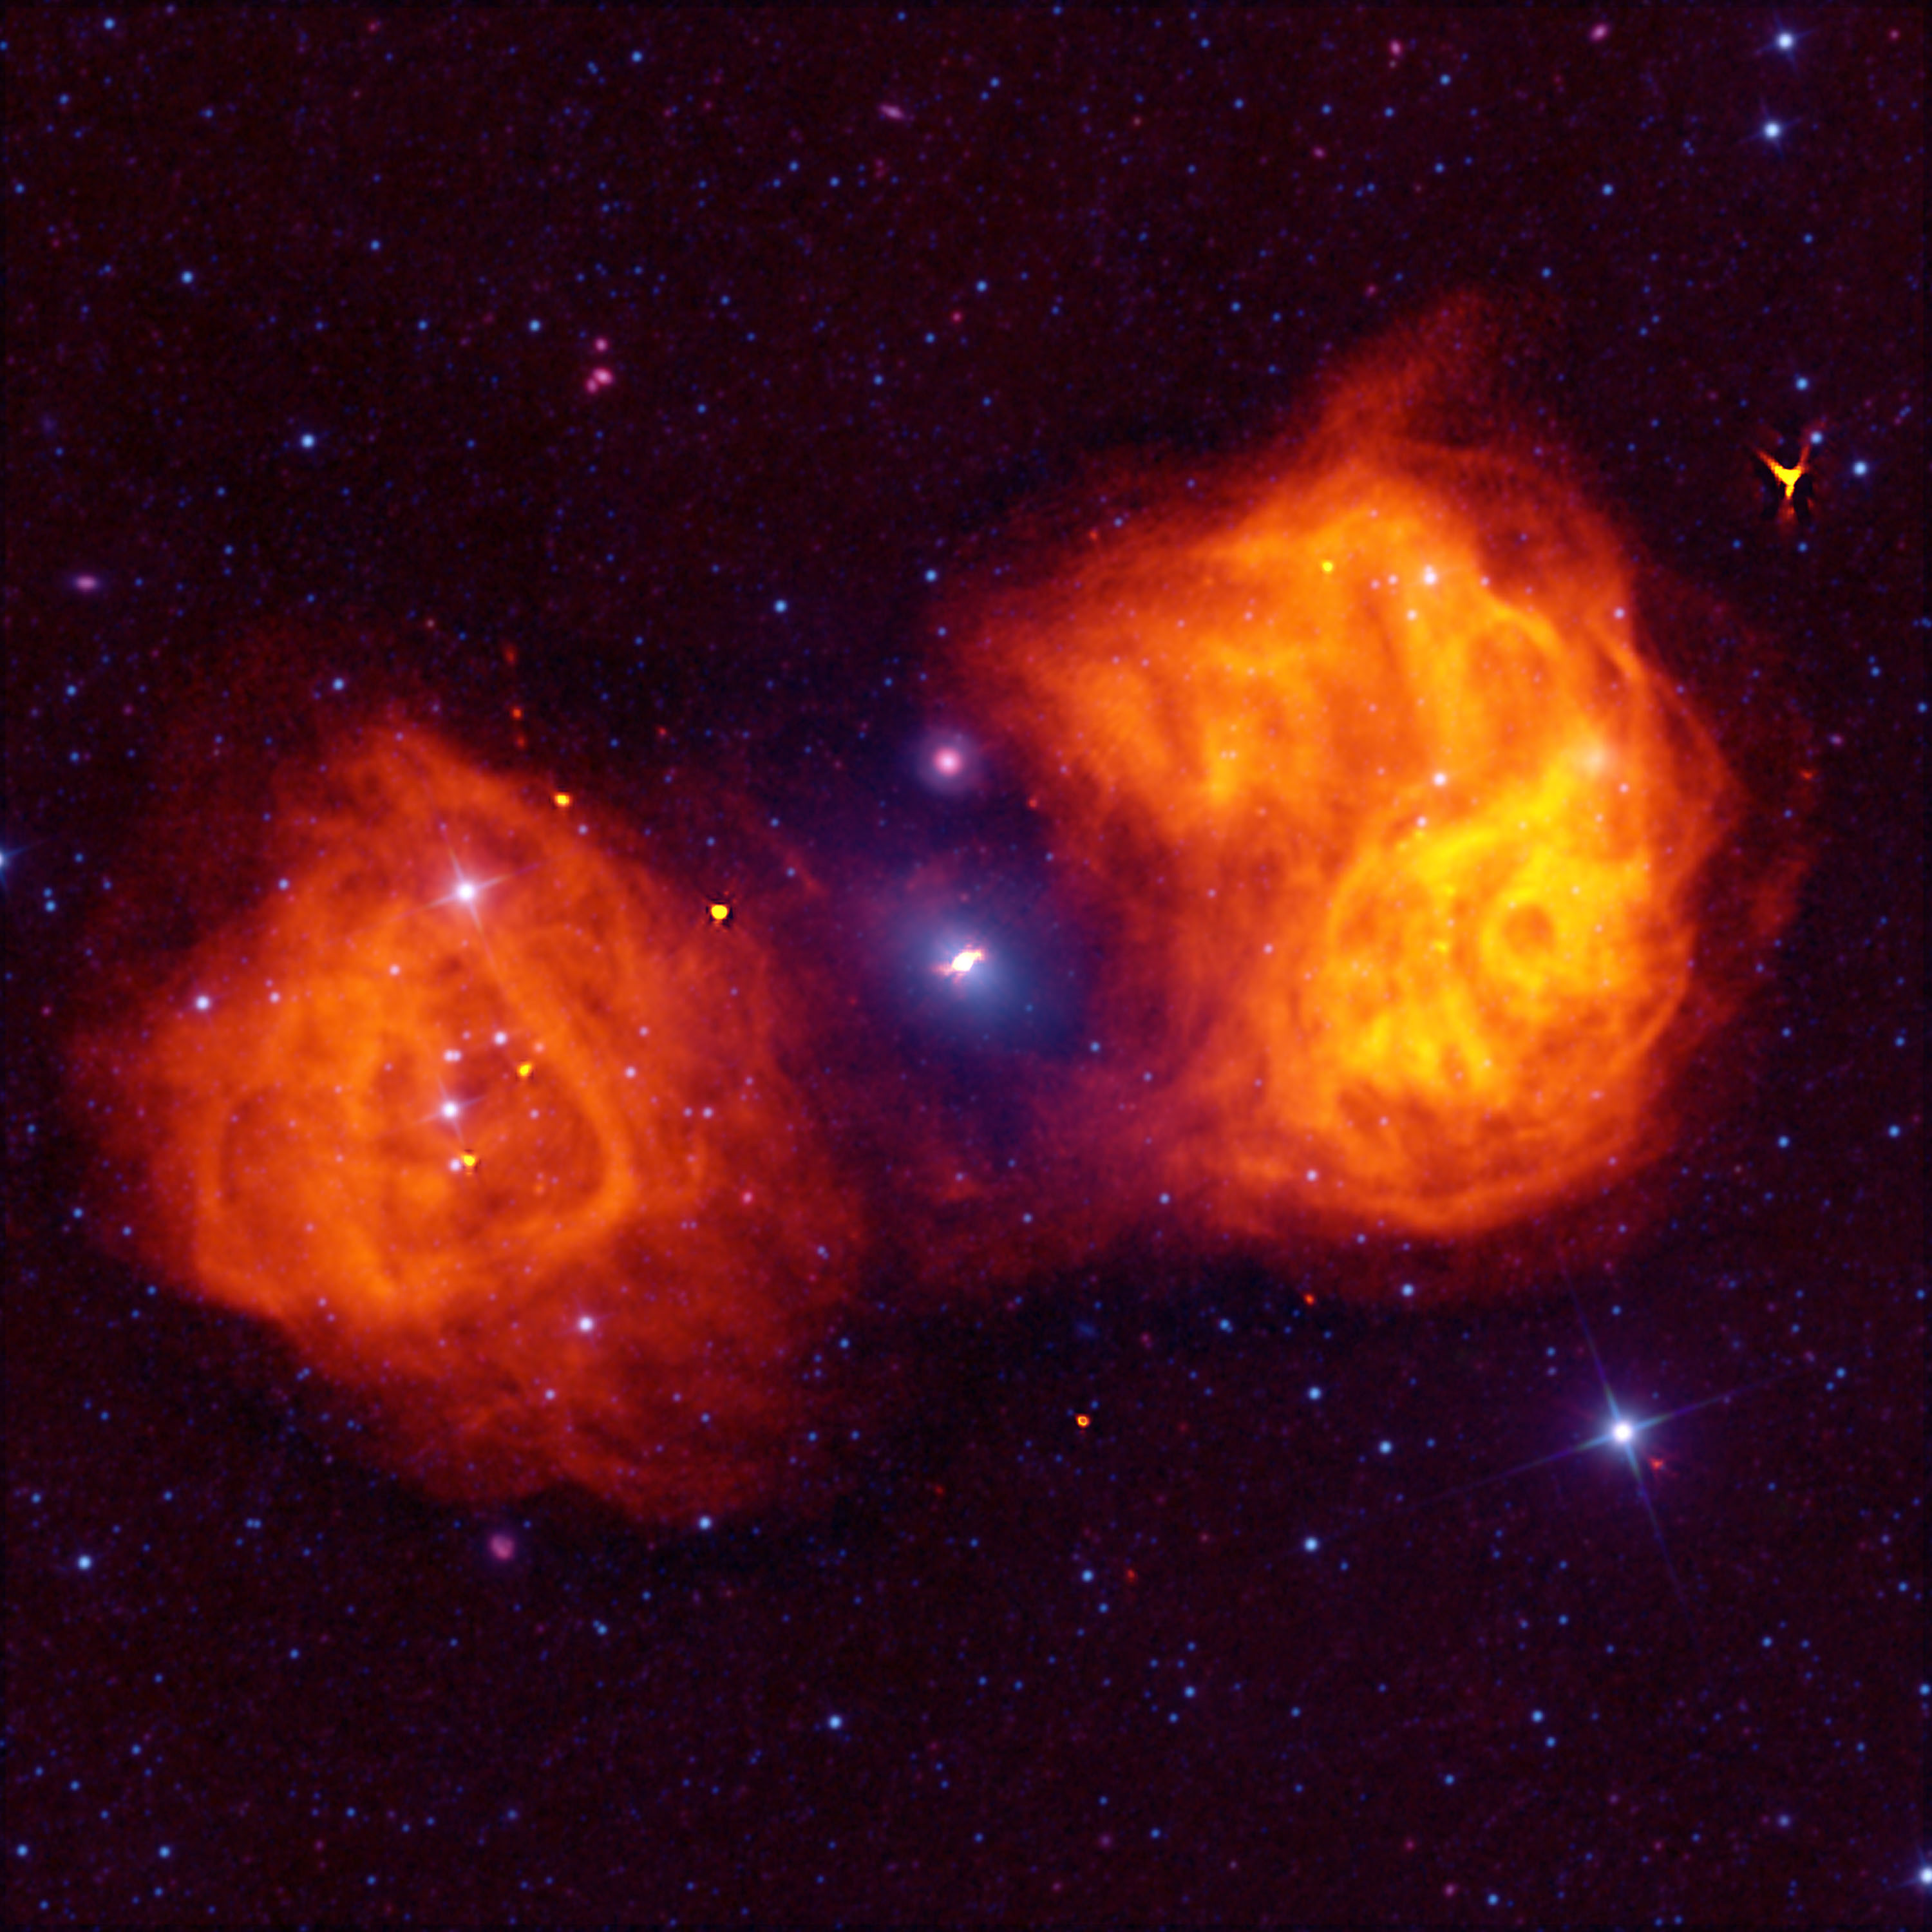

Flaming Fornax Galaxy

Radio waves are invisible to our eyes, therefore, they do not arrive in any "color" that we've ever known. When we take our data and plot it, our artists can assign any color they please to the results. In this image of the famous Fornax radio galaxy, our artist tried a flaming orange coloring for the enormous lobes of gas this galaxy's black hole sprays out.

Credit: (NRAO/AUI/NSF)